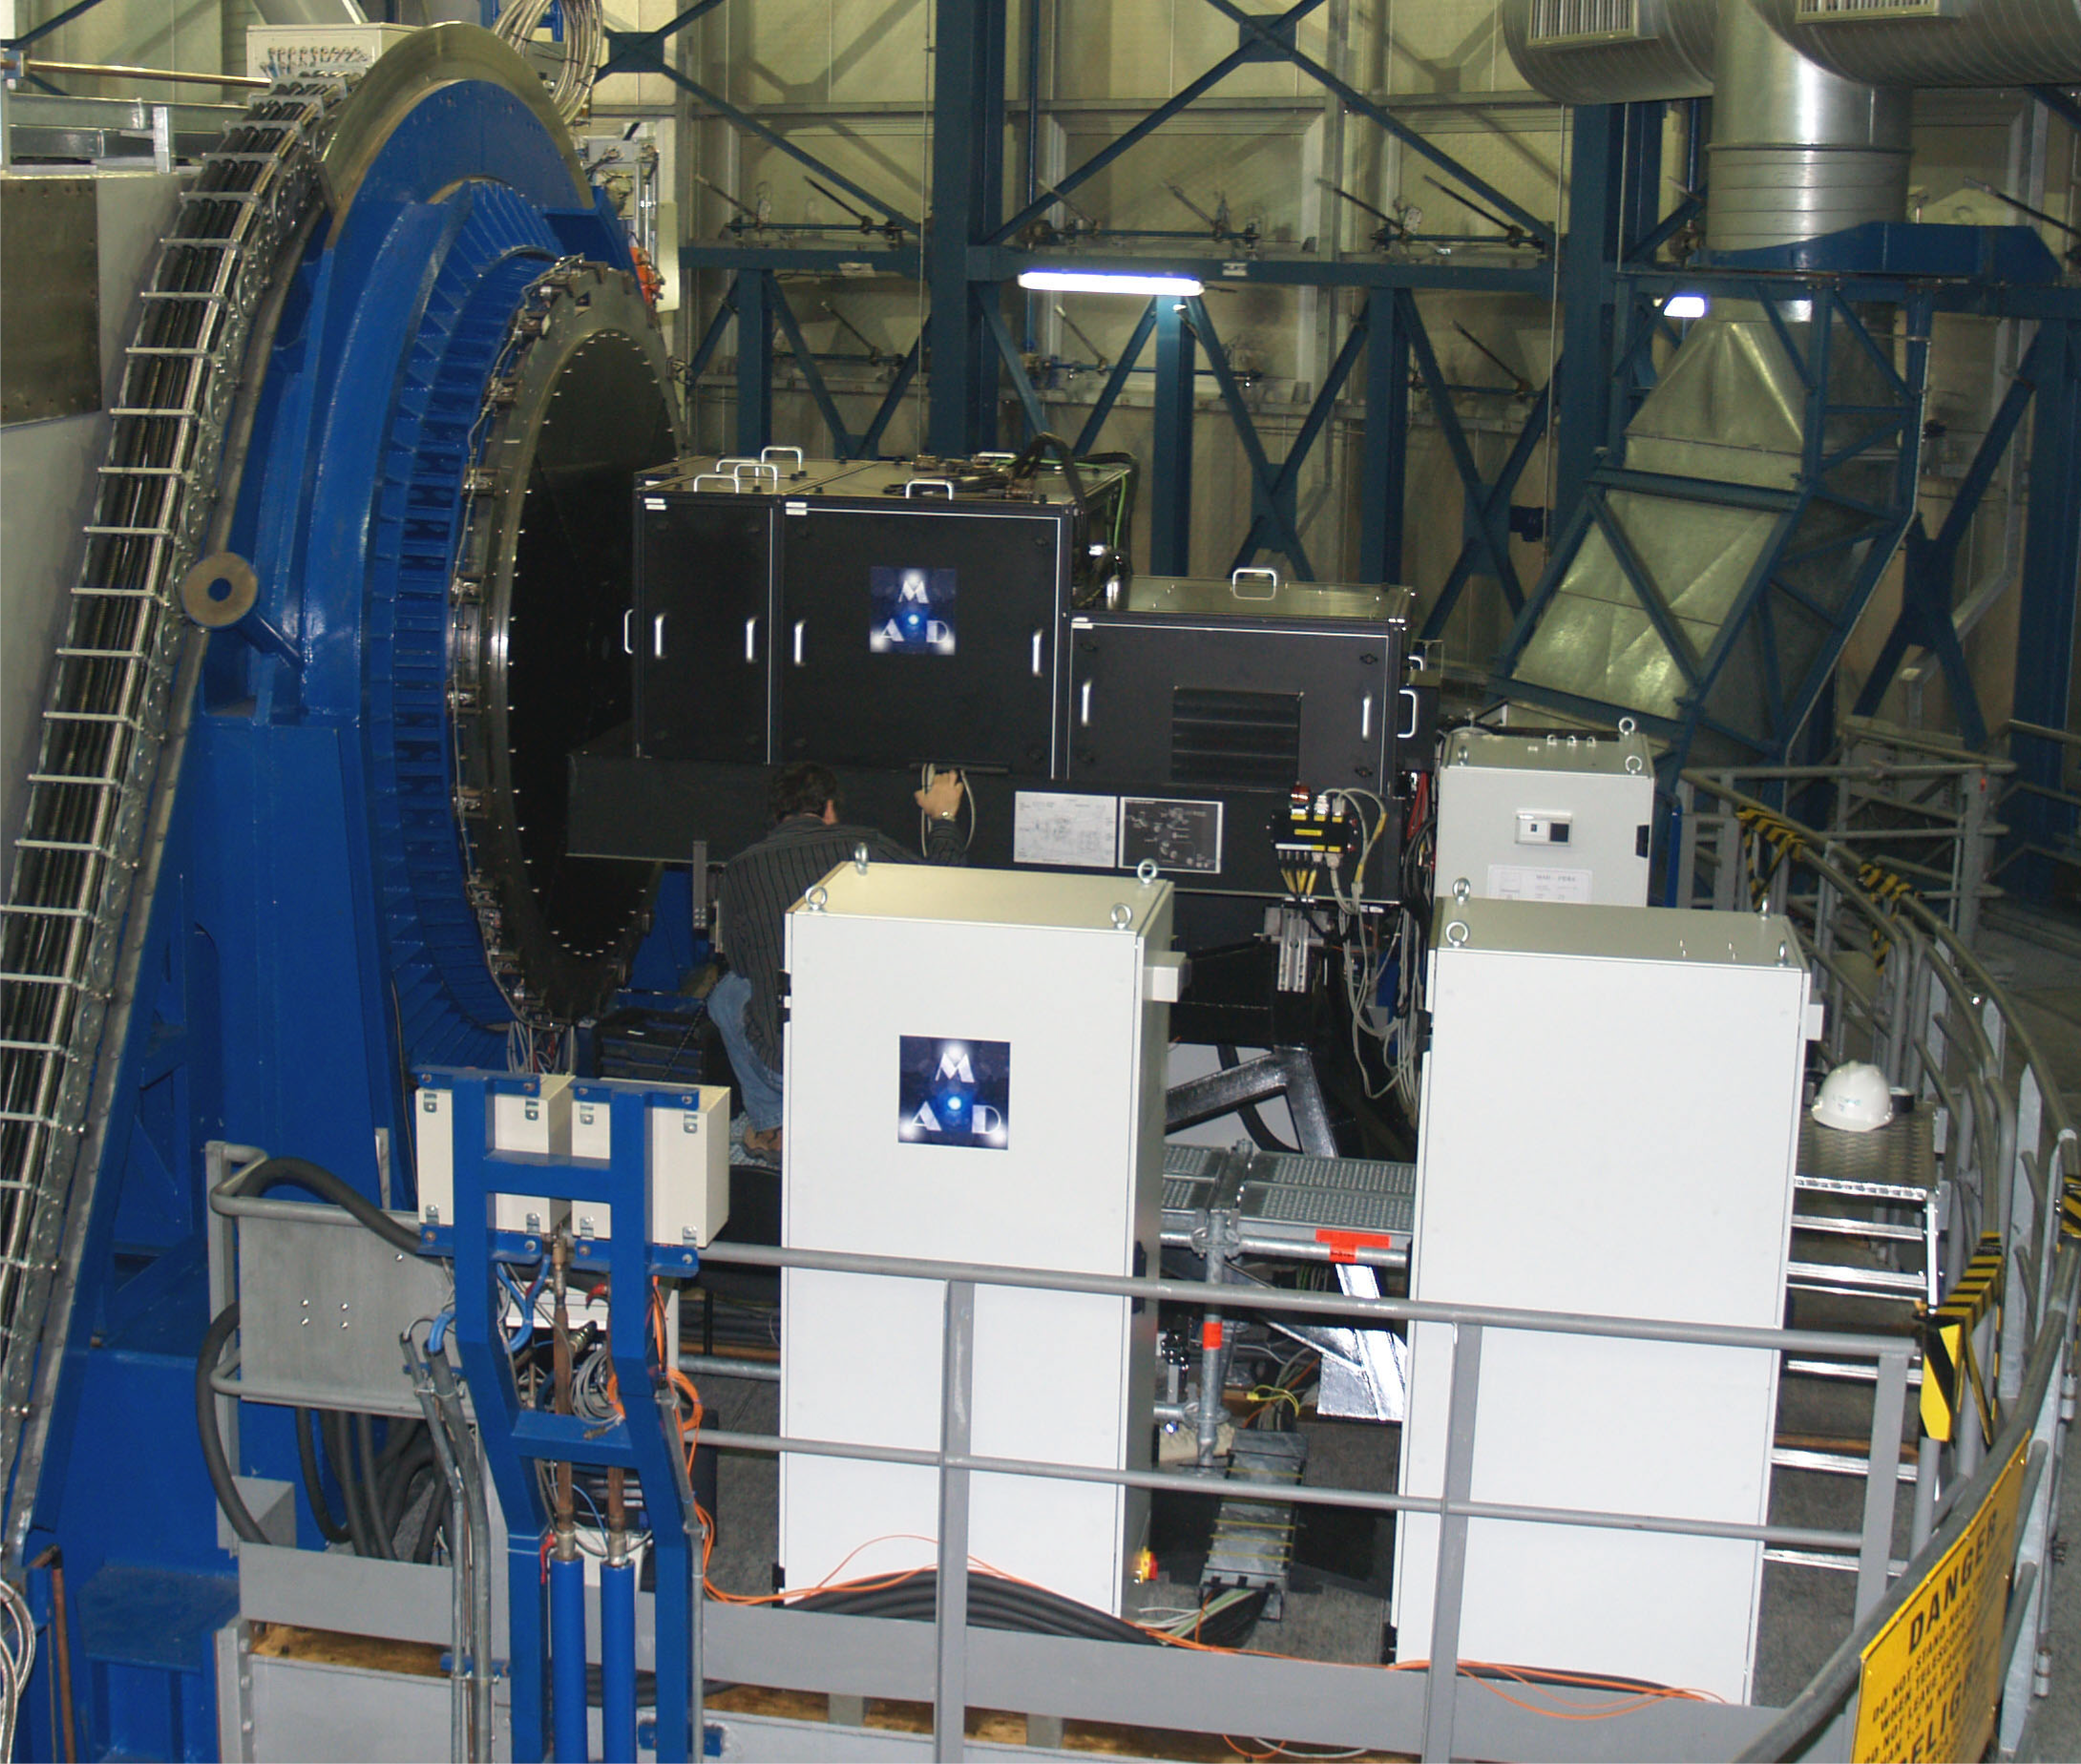

The MCAO demonstrator

The Multi-conjugated Adaptive optics Demonstrator (MAD) in operation at the Nasmyth A focus of Melipal, UT3 of ESO's Very Large Telescope.

Credit: ESO